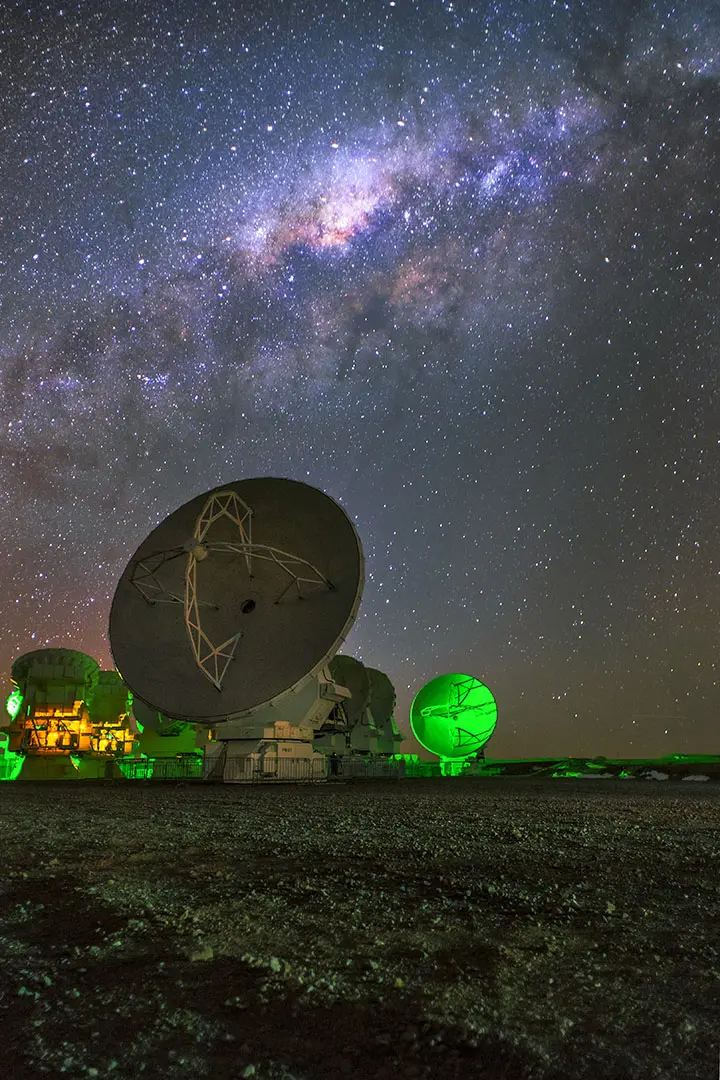

Antennas under the Milkyway

In the Chajnantor Plateau, amazing picture of the antennas under the Milkyway.

Credit: Sergio Otarola- ALMA (ESO/NAOJ/NRAO)